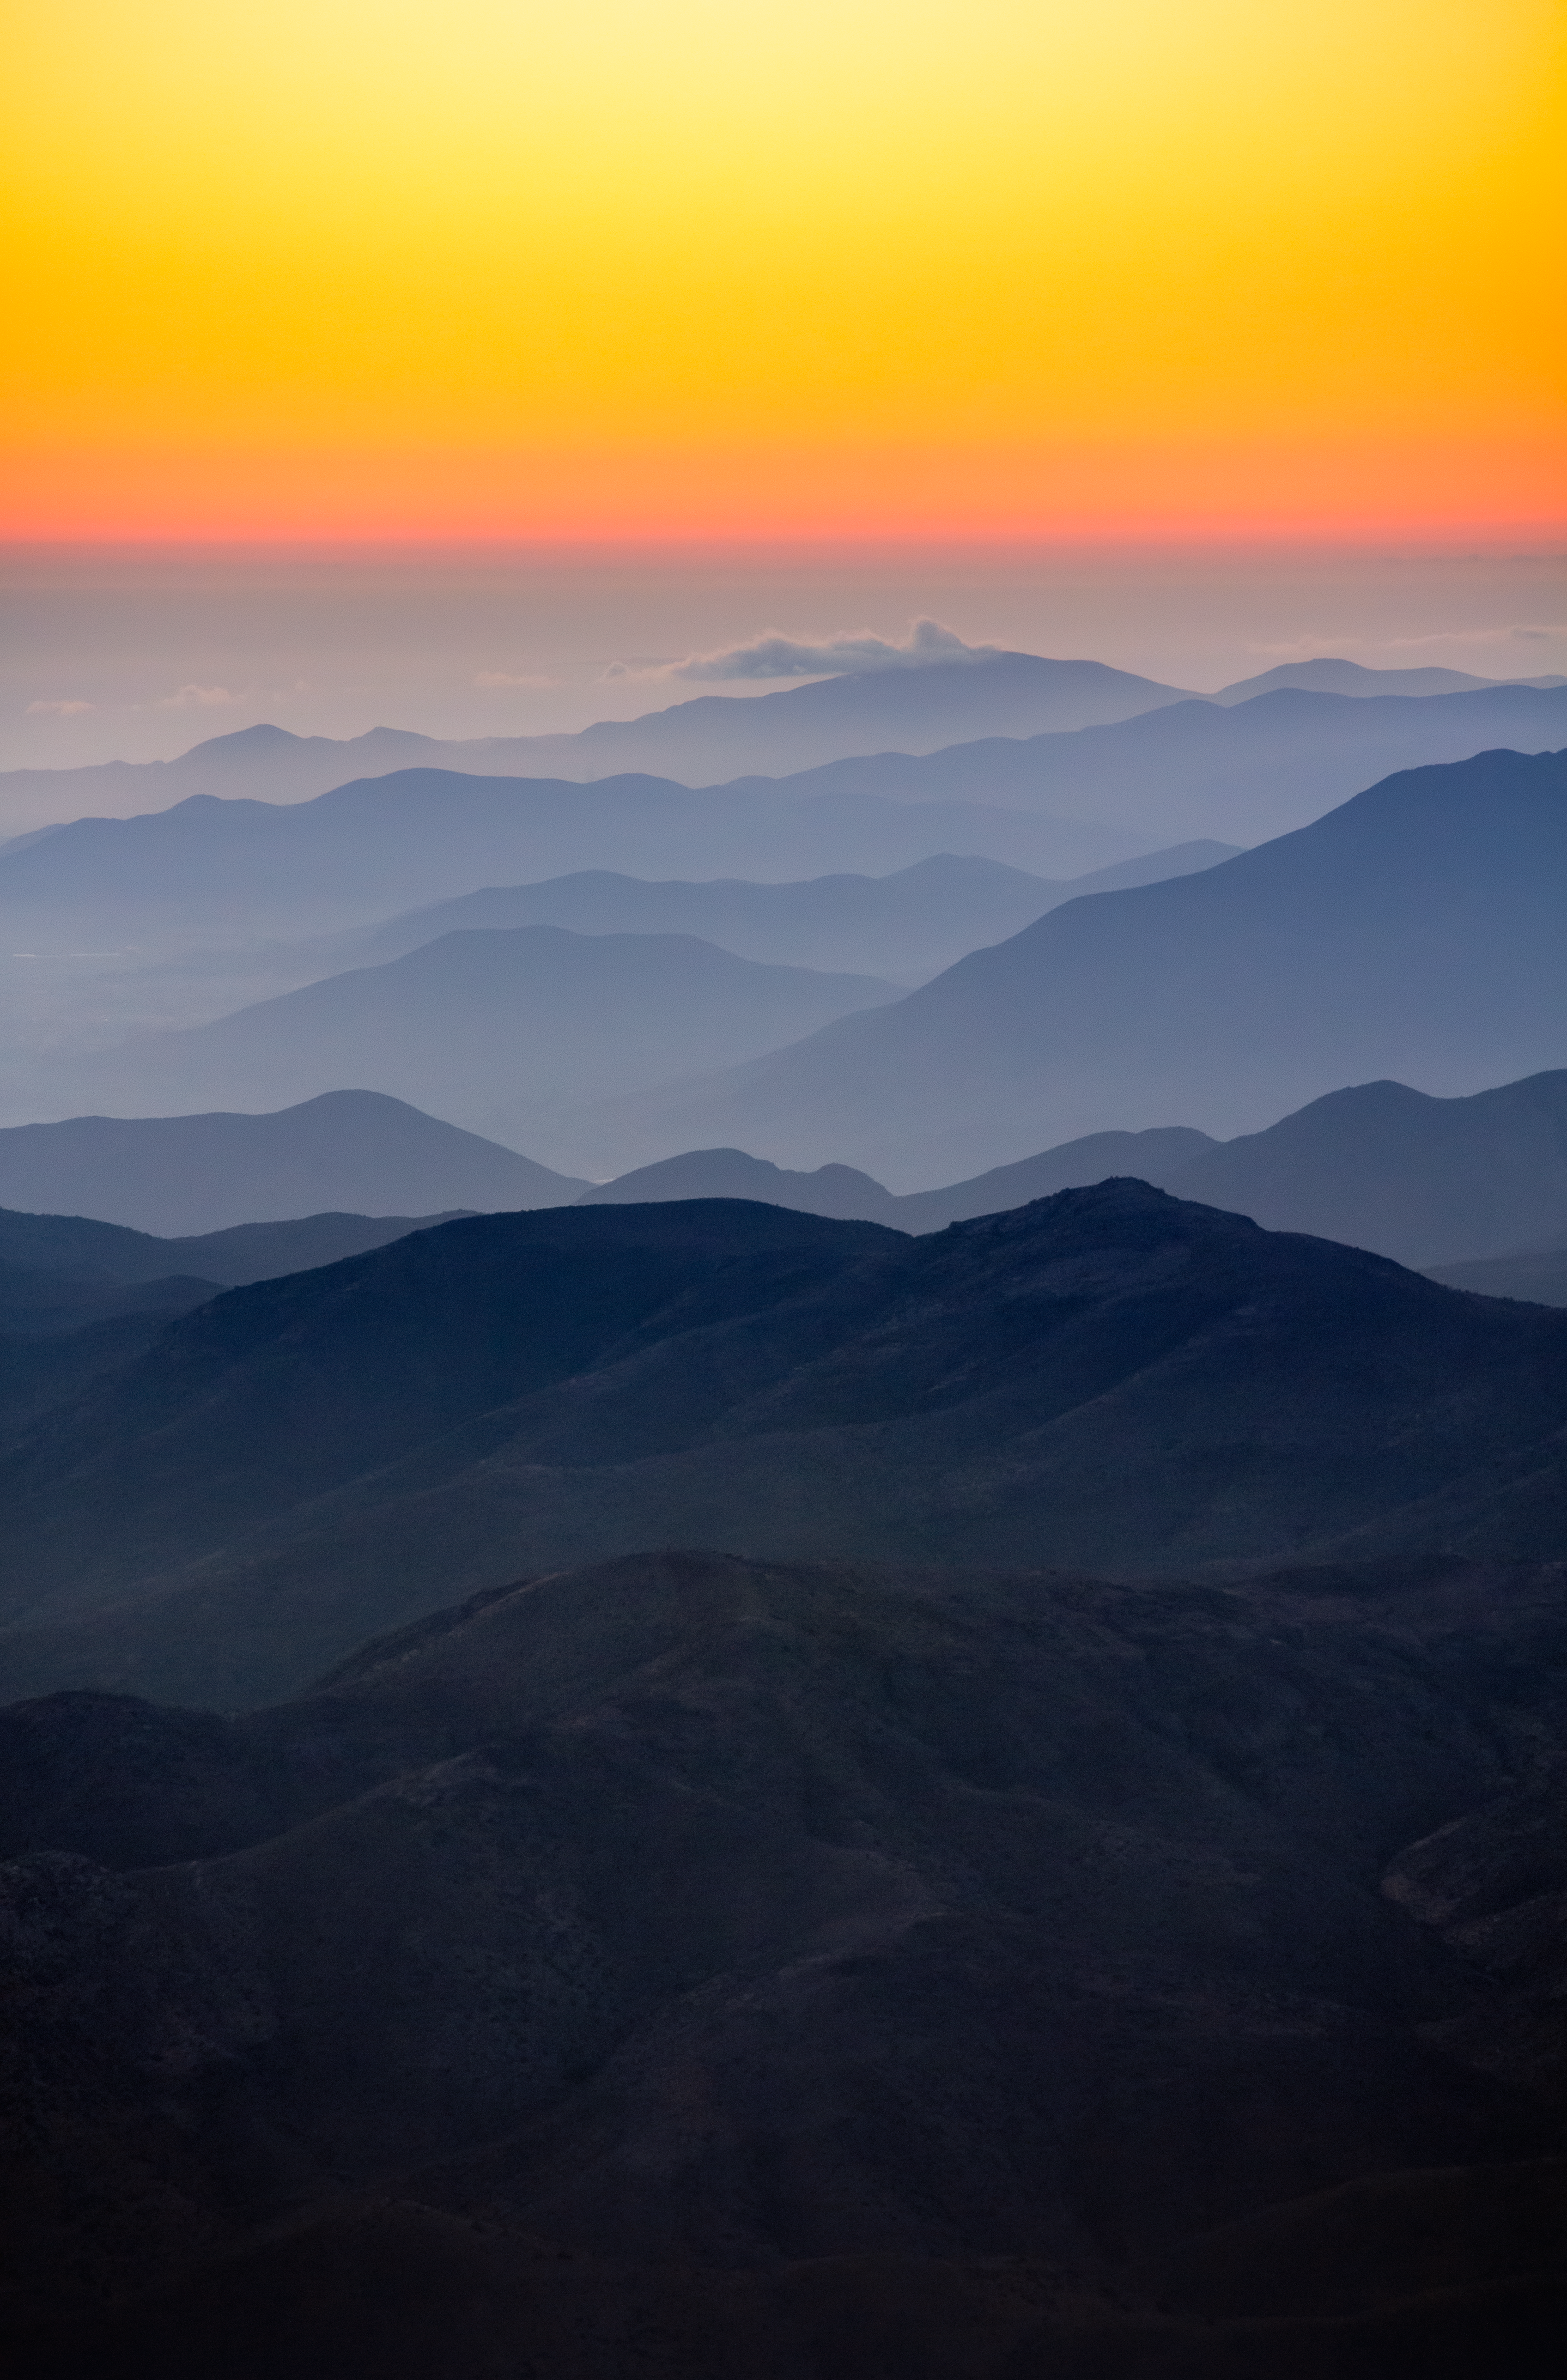

Sunset from CTIO

The sun sets behind the foothills of the Chilean Andes, as seen from Cerro Tololo Inter-American Observatory, a Program of NOIRLab.

Credit: CTIO/NOIRLab/NSF/AURA/P. Marenfeld